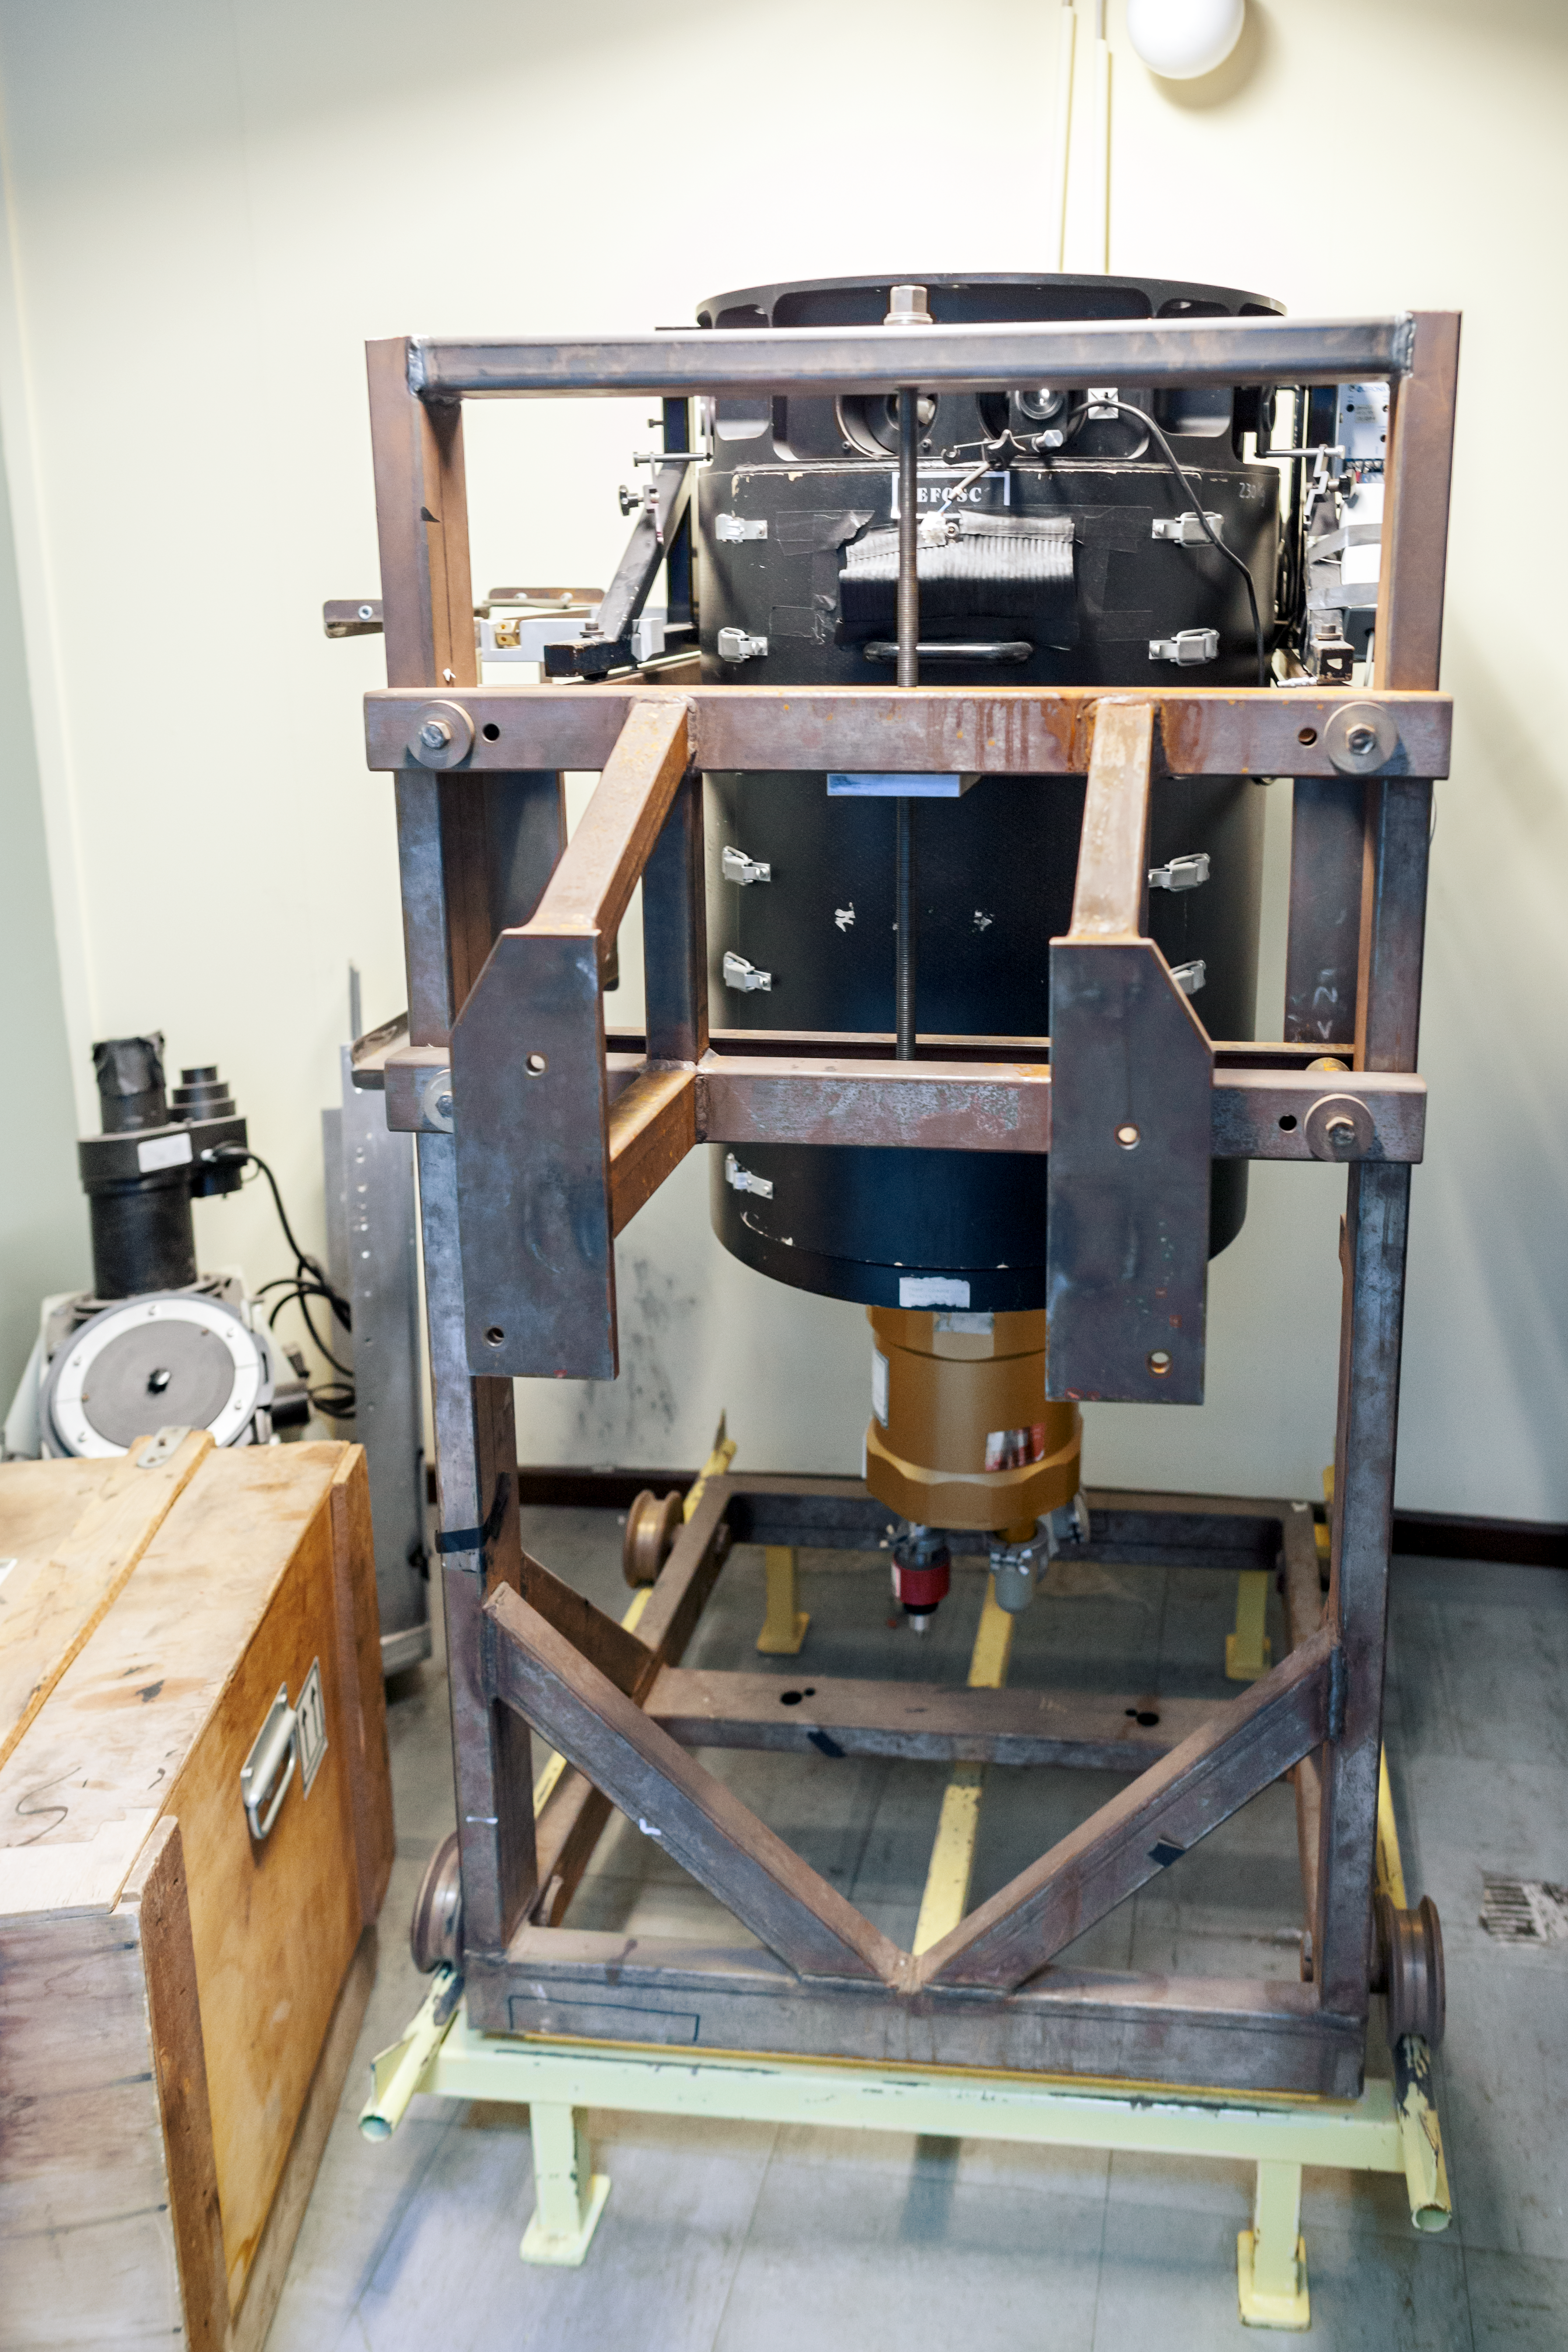

EFOSC — old but gold

The decomissioned EFOSC instrument for low resolution spectroscopy and imaging at the La Silla Observatory. Predecessor of the EFOSC2.

Credit: ESO